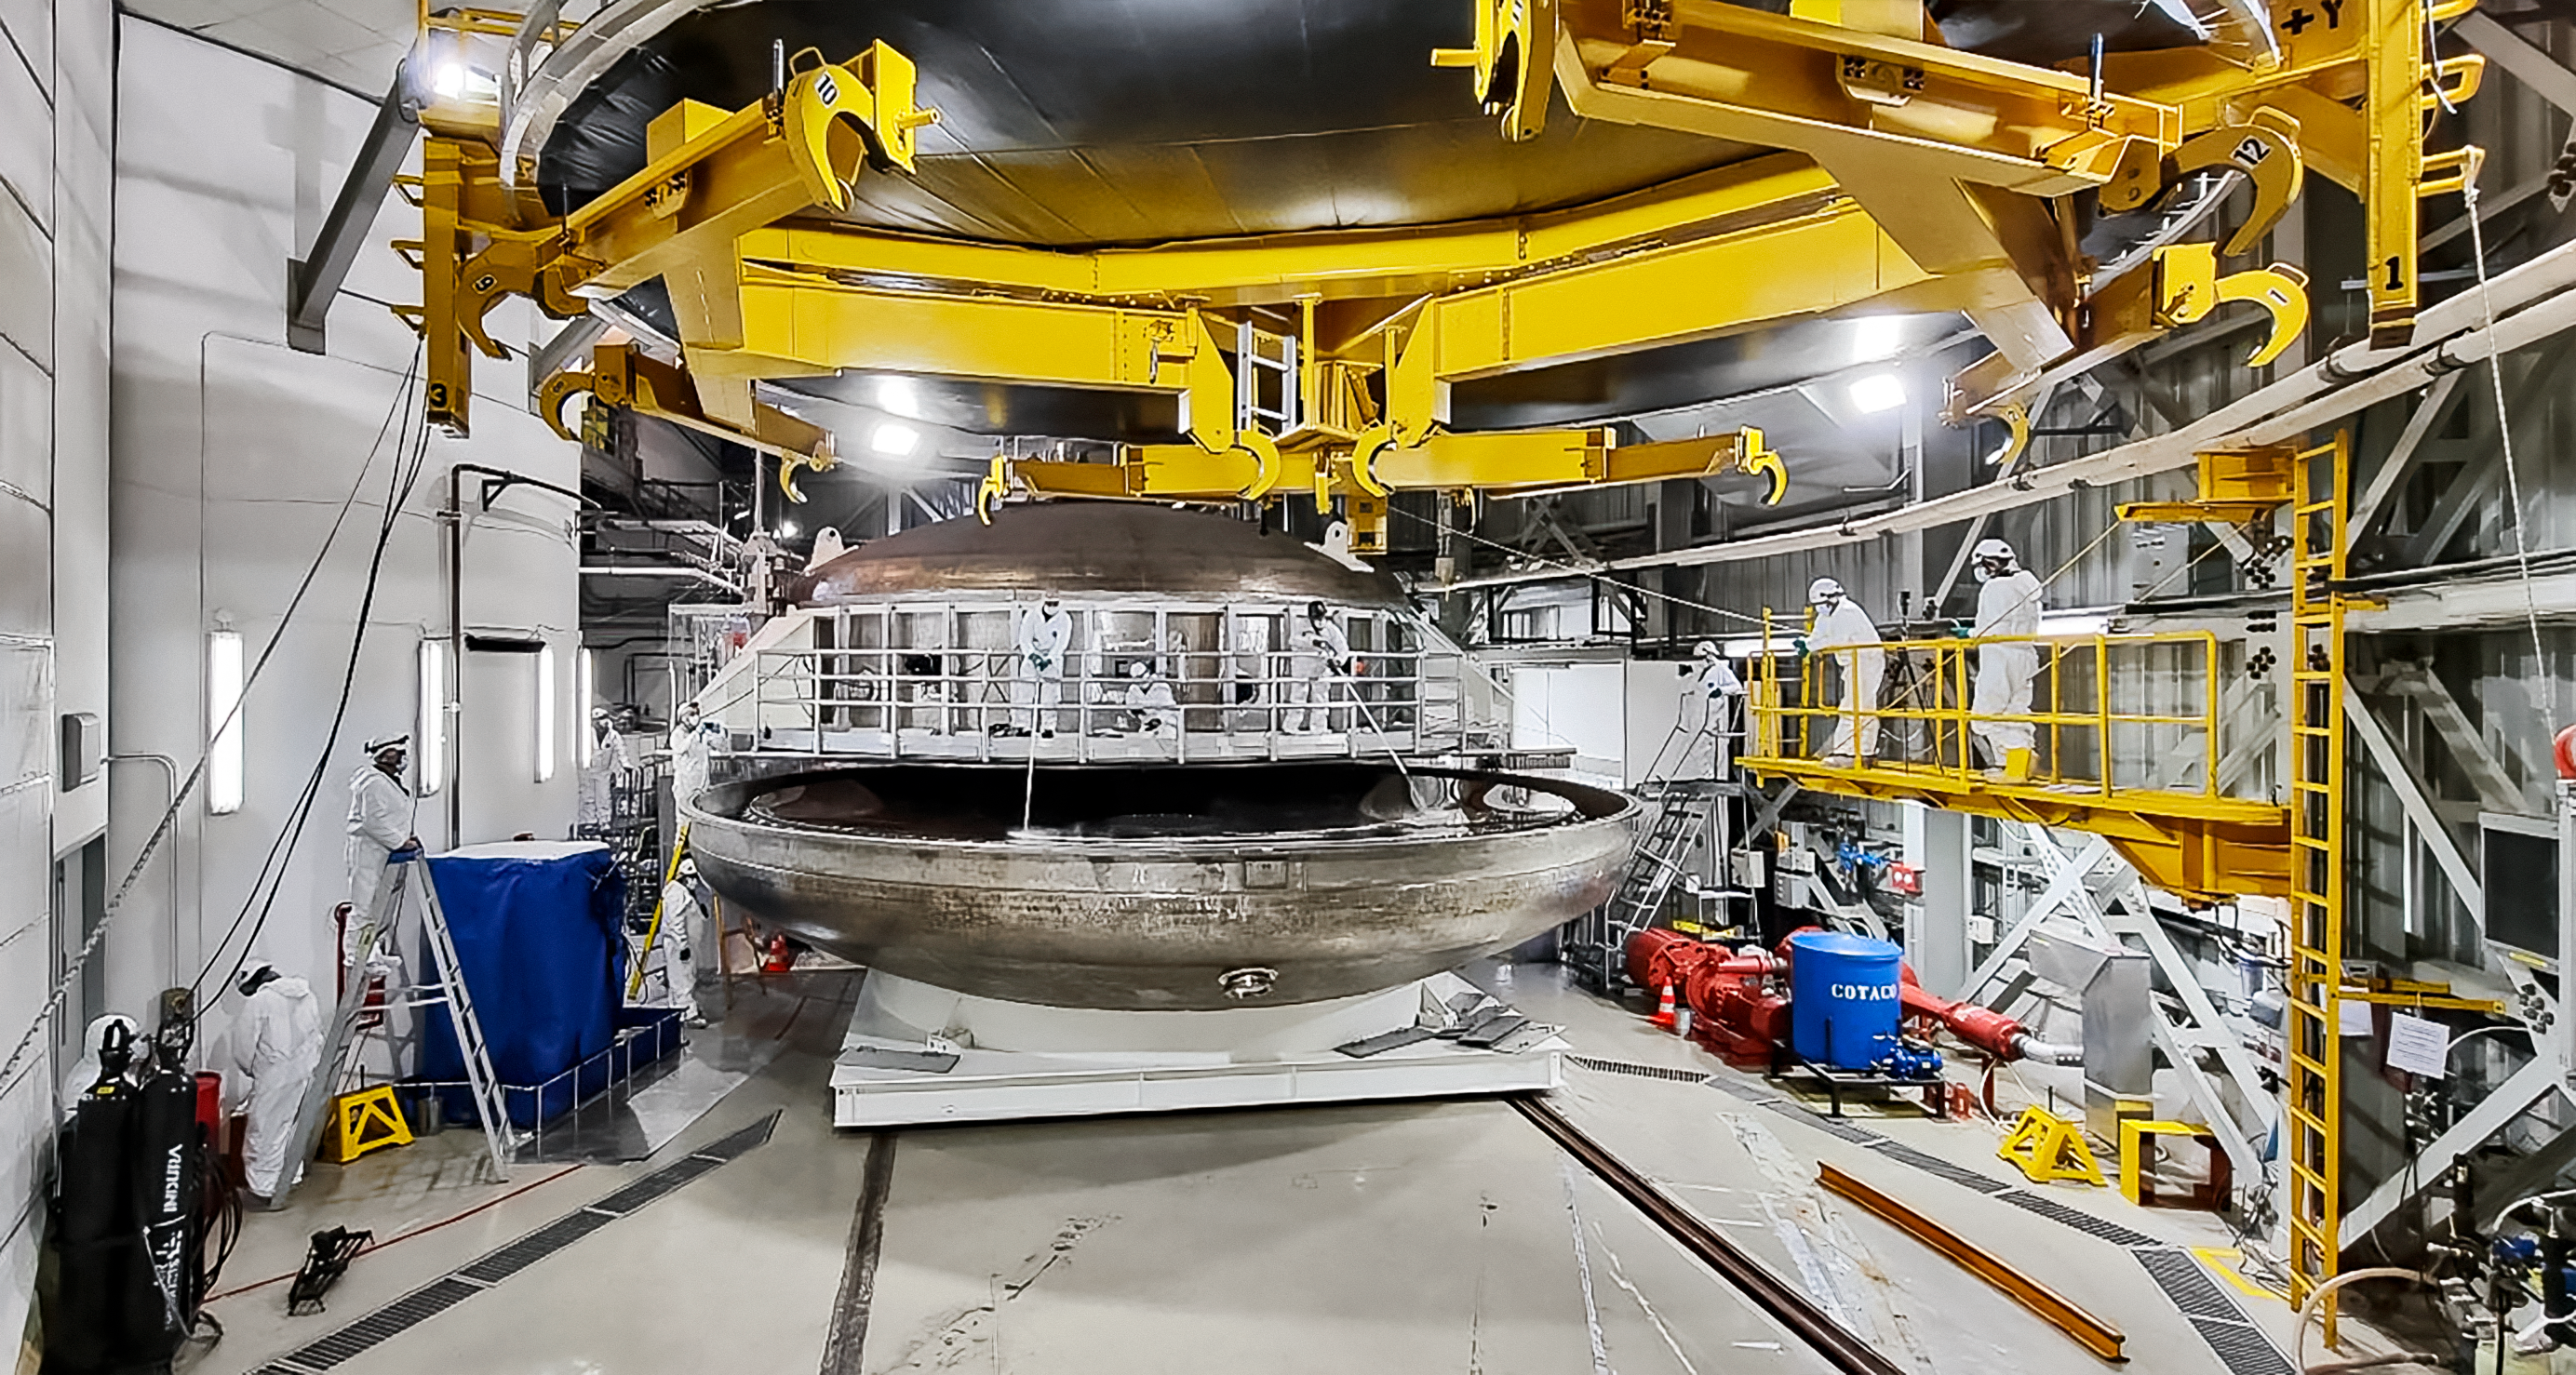

Gemini South primary mirror coating chamber

Gemini South primary mirror being moved into the coating chamber

Credit: International Gemini Observatory/NOIRLab/NSF/AURA/P. Diaz